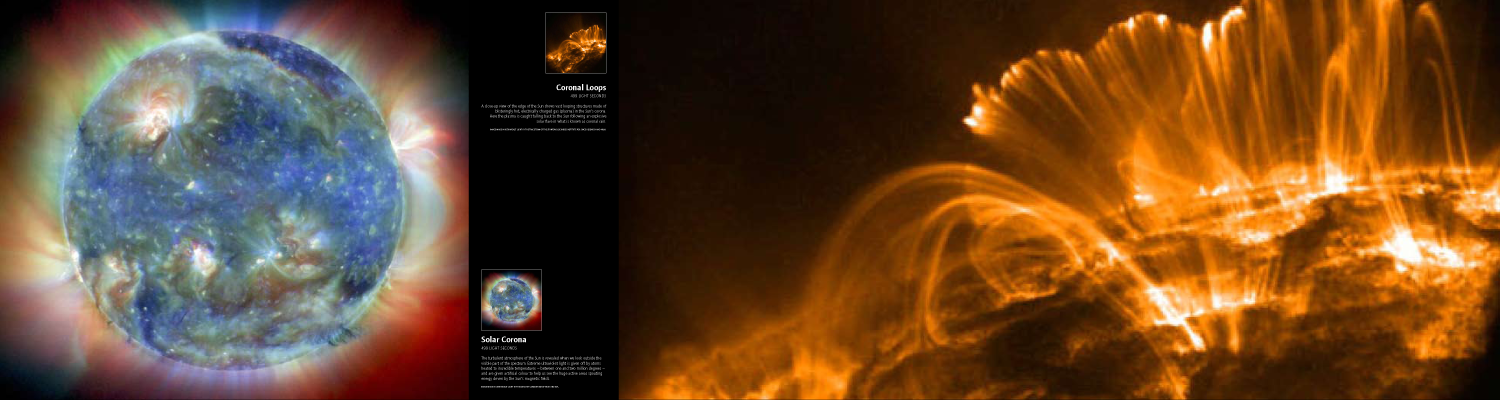

Panel: Solar Corona and Coronal Loops

Credit: IYA2009, FETTU, SOHO/EIT consortium of NASA and ESA, Trace Team of the Stanford-Lockheed Institute for Space Research, NASA.